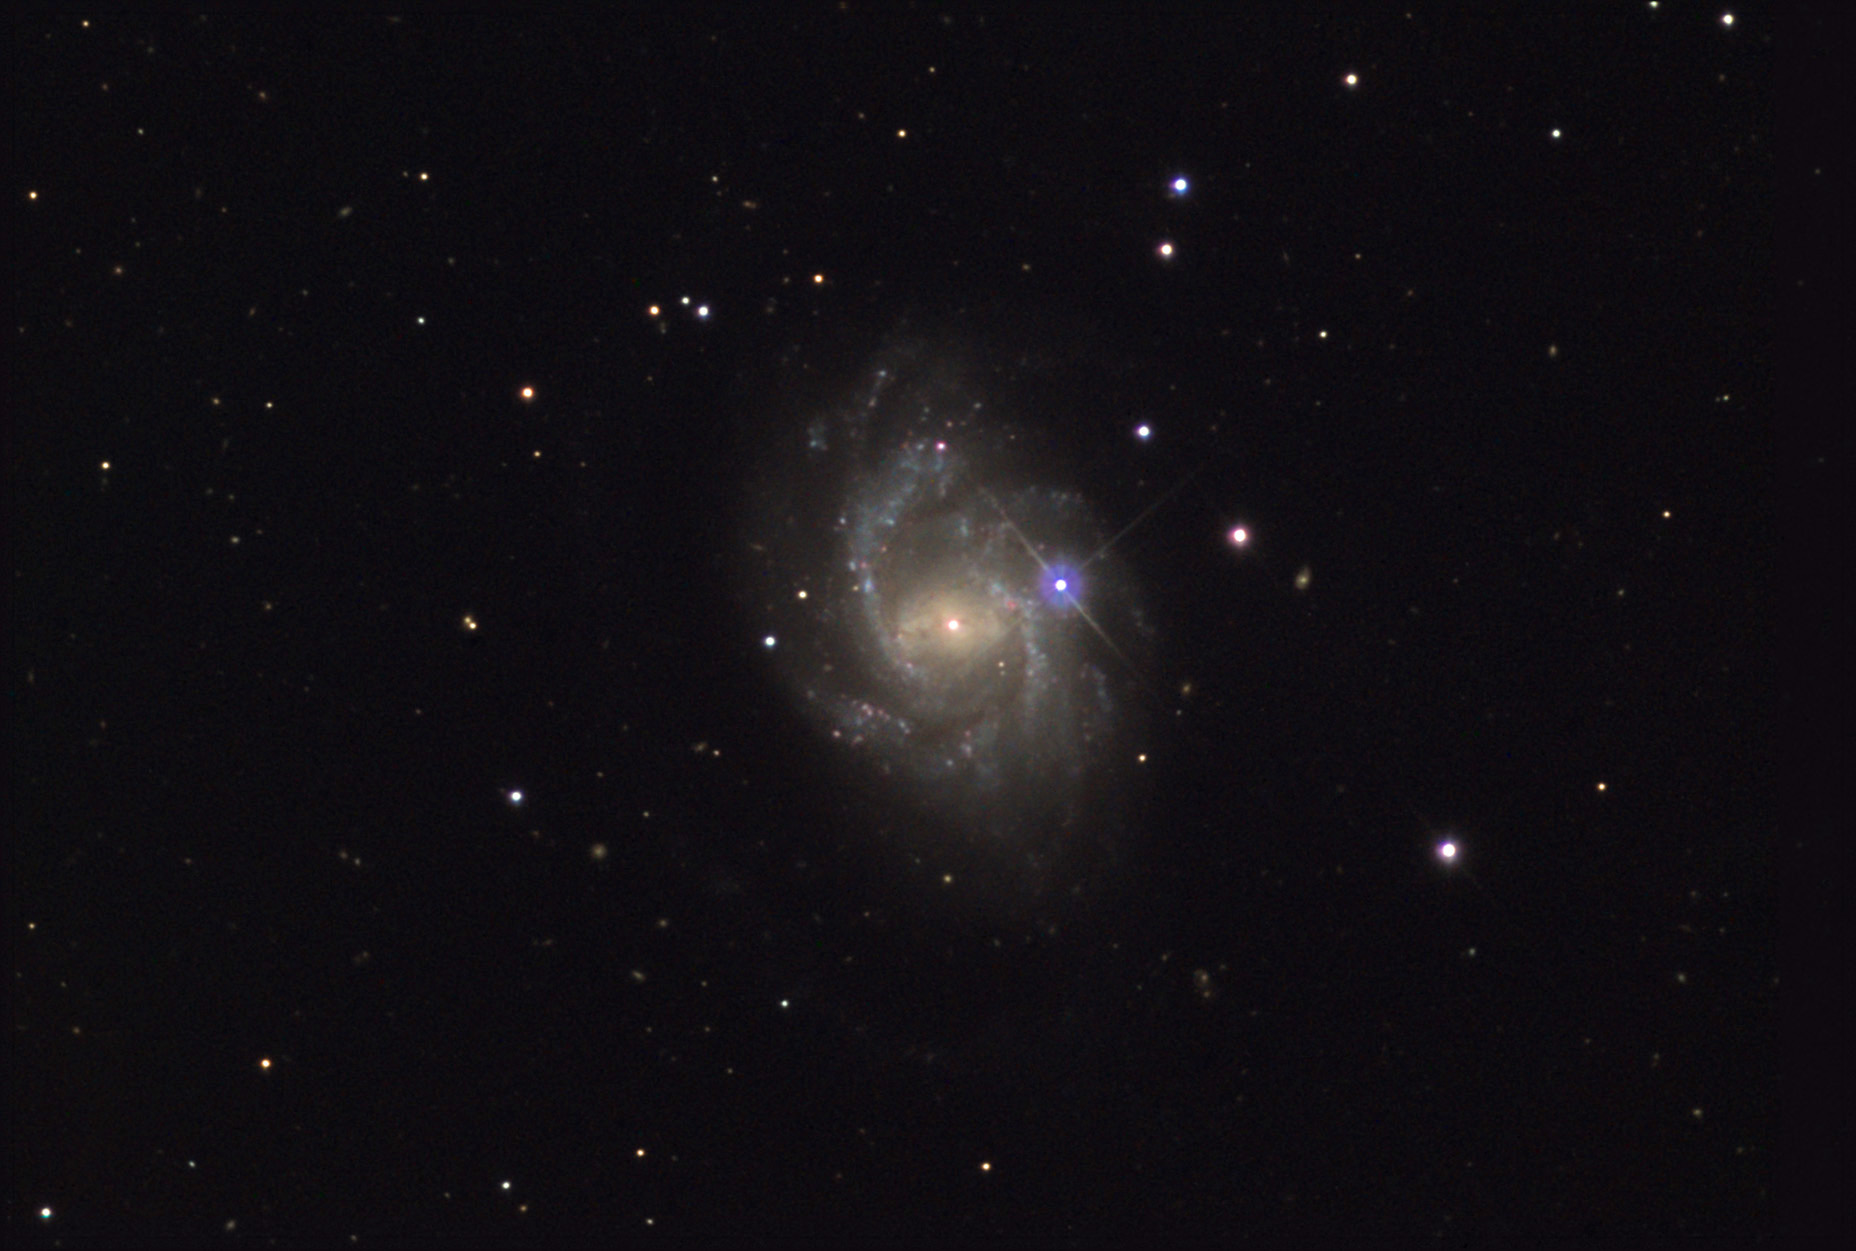

NGC 864

NGC 864 is a barred spiral galaxy in the direction of Cetus. It is estimated to be around 69 million light years away. As a morphological feature, bars in the centers of galaxies indicate a dynamic movement of gas (and stars). While NGC 864 possesses a weak bar- the effects of the structure can be readily seen in the galaxy. The elongated and extremely bright nucleus delineate the bar. When displayed in a non-linear fashion the delicate dust lanes that run along the bar can be discerned. Galactic bars generally stir the interiors of galaxies with flows of gas into and out of the region. Due to their asymmetric concentration of mass, bars can also generate waves of star formation in the outer disk by the oscillatory compression of gas. In the case of NGC 864, the two major arms spring from the ends of the bar. These arms indicate a continual emergence of new star-formation that continues "downstream." A few other barred spirals include: NGC 7479, NGC 255, NGC 266, NGC 1300, M58, NGC 5964, NGC 5921, and many others.

This image was taken as part of Advanced Observing Program (AOP) program at Kitt Peak Visitor Center during 2014.

Credit: KPNO/NOIRLab/NSF/AURA/Adam Block